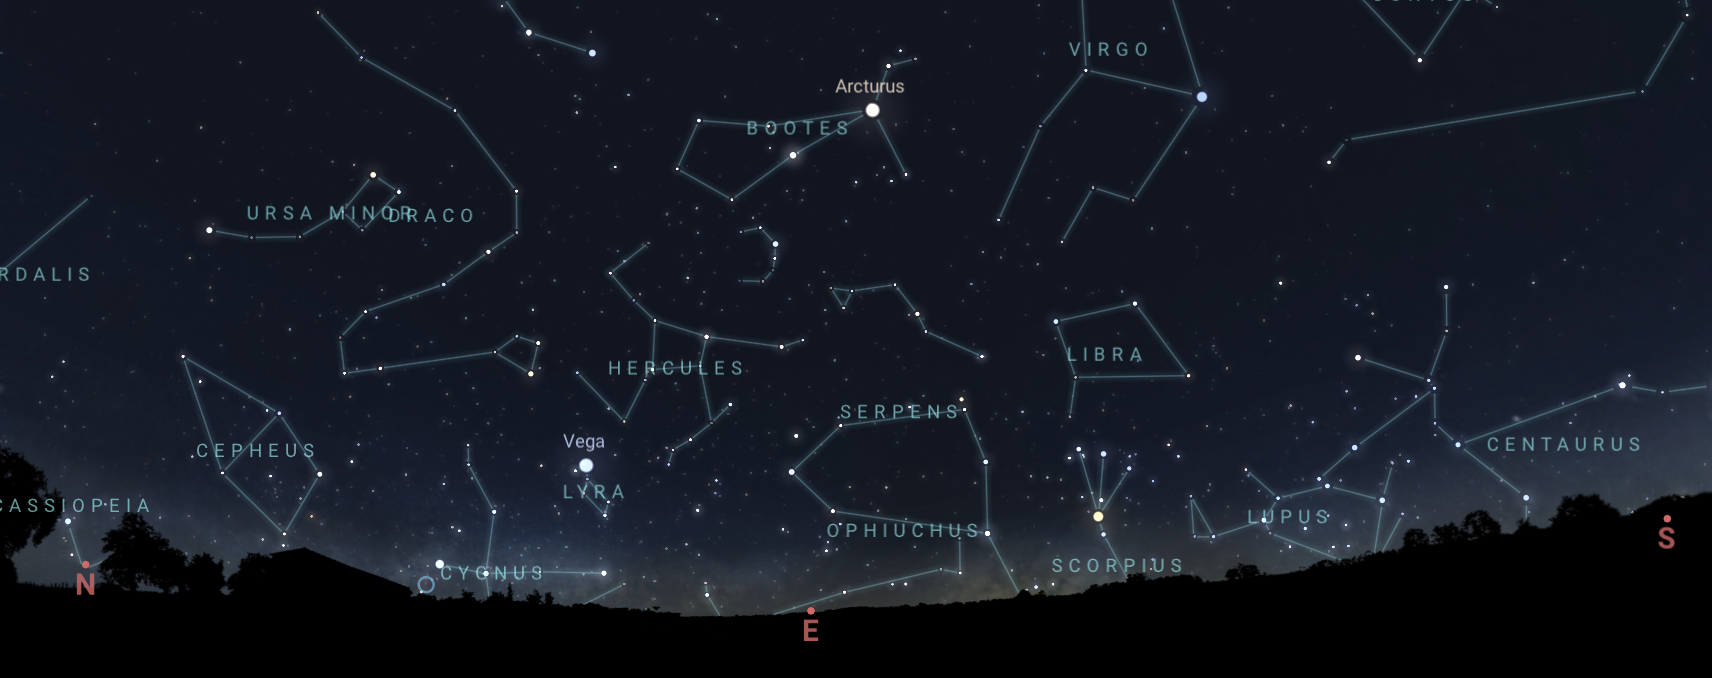

Boötes and the star Arcturus as seen from Tucson at 9:30 p.m. MST on 15 May

Boötes and the star Arcturus as seen from Tucson at 9:30 p.m. MST on 15 May. The view will be similar from Hilo. From La Serena, Boötes will be low on the northern horizon.

Credit: NOIRLab/NSF/AURA/Stellarium/J. Davis